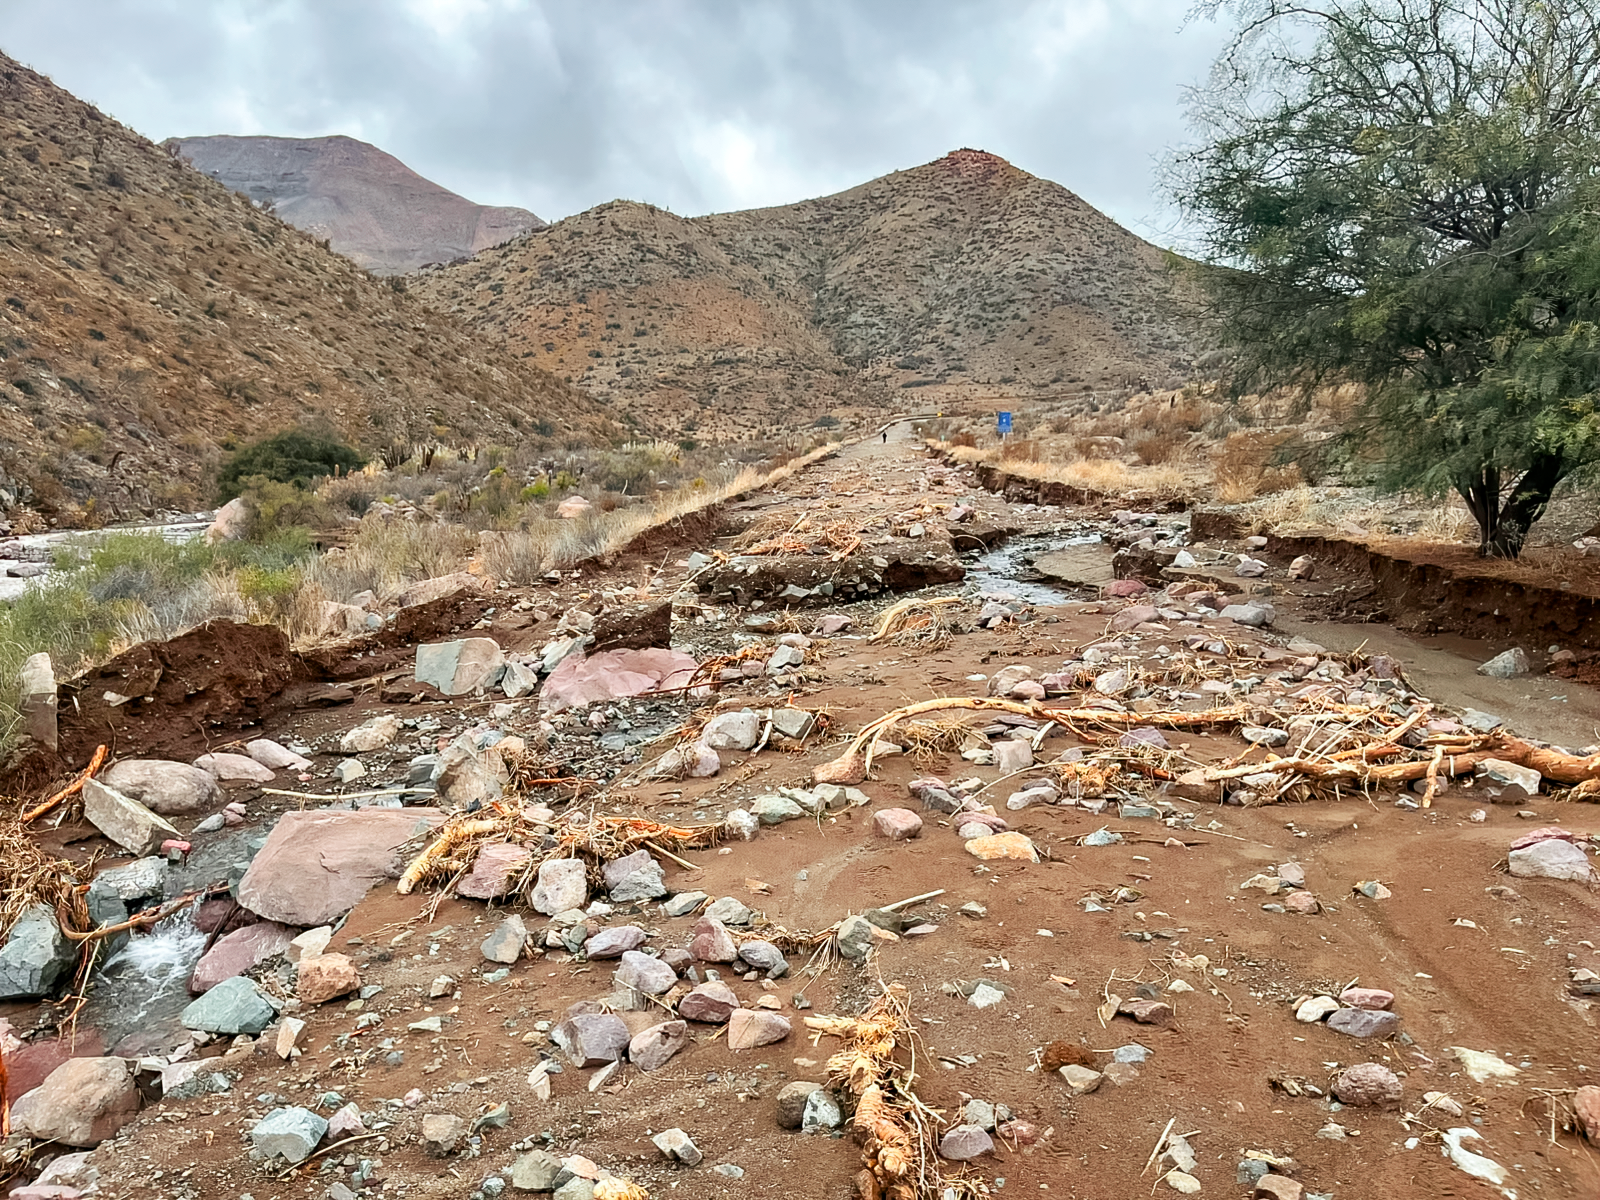

Chile Storm Damage

A washed-out section of the road leading to Cerro Pachón and Cerro Tololo on 23 July 2026.

Credit: NOIRLab/NSF/AURA